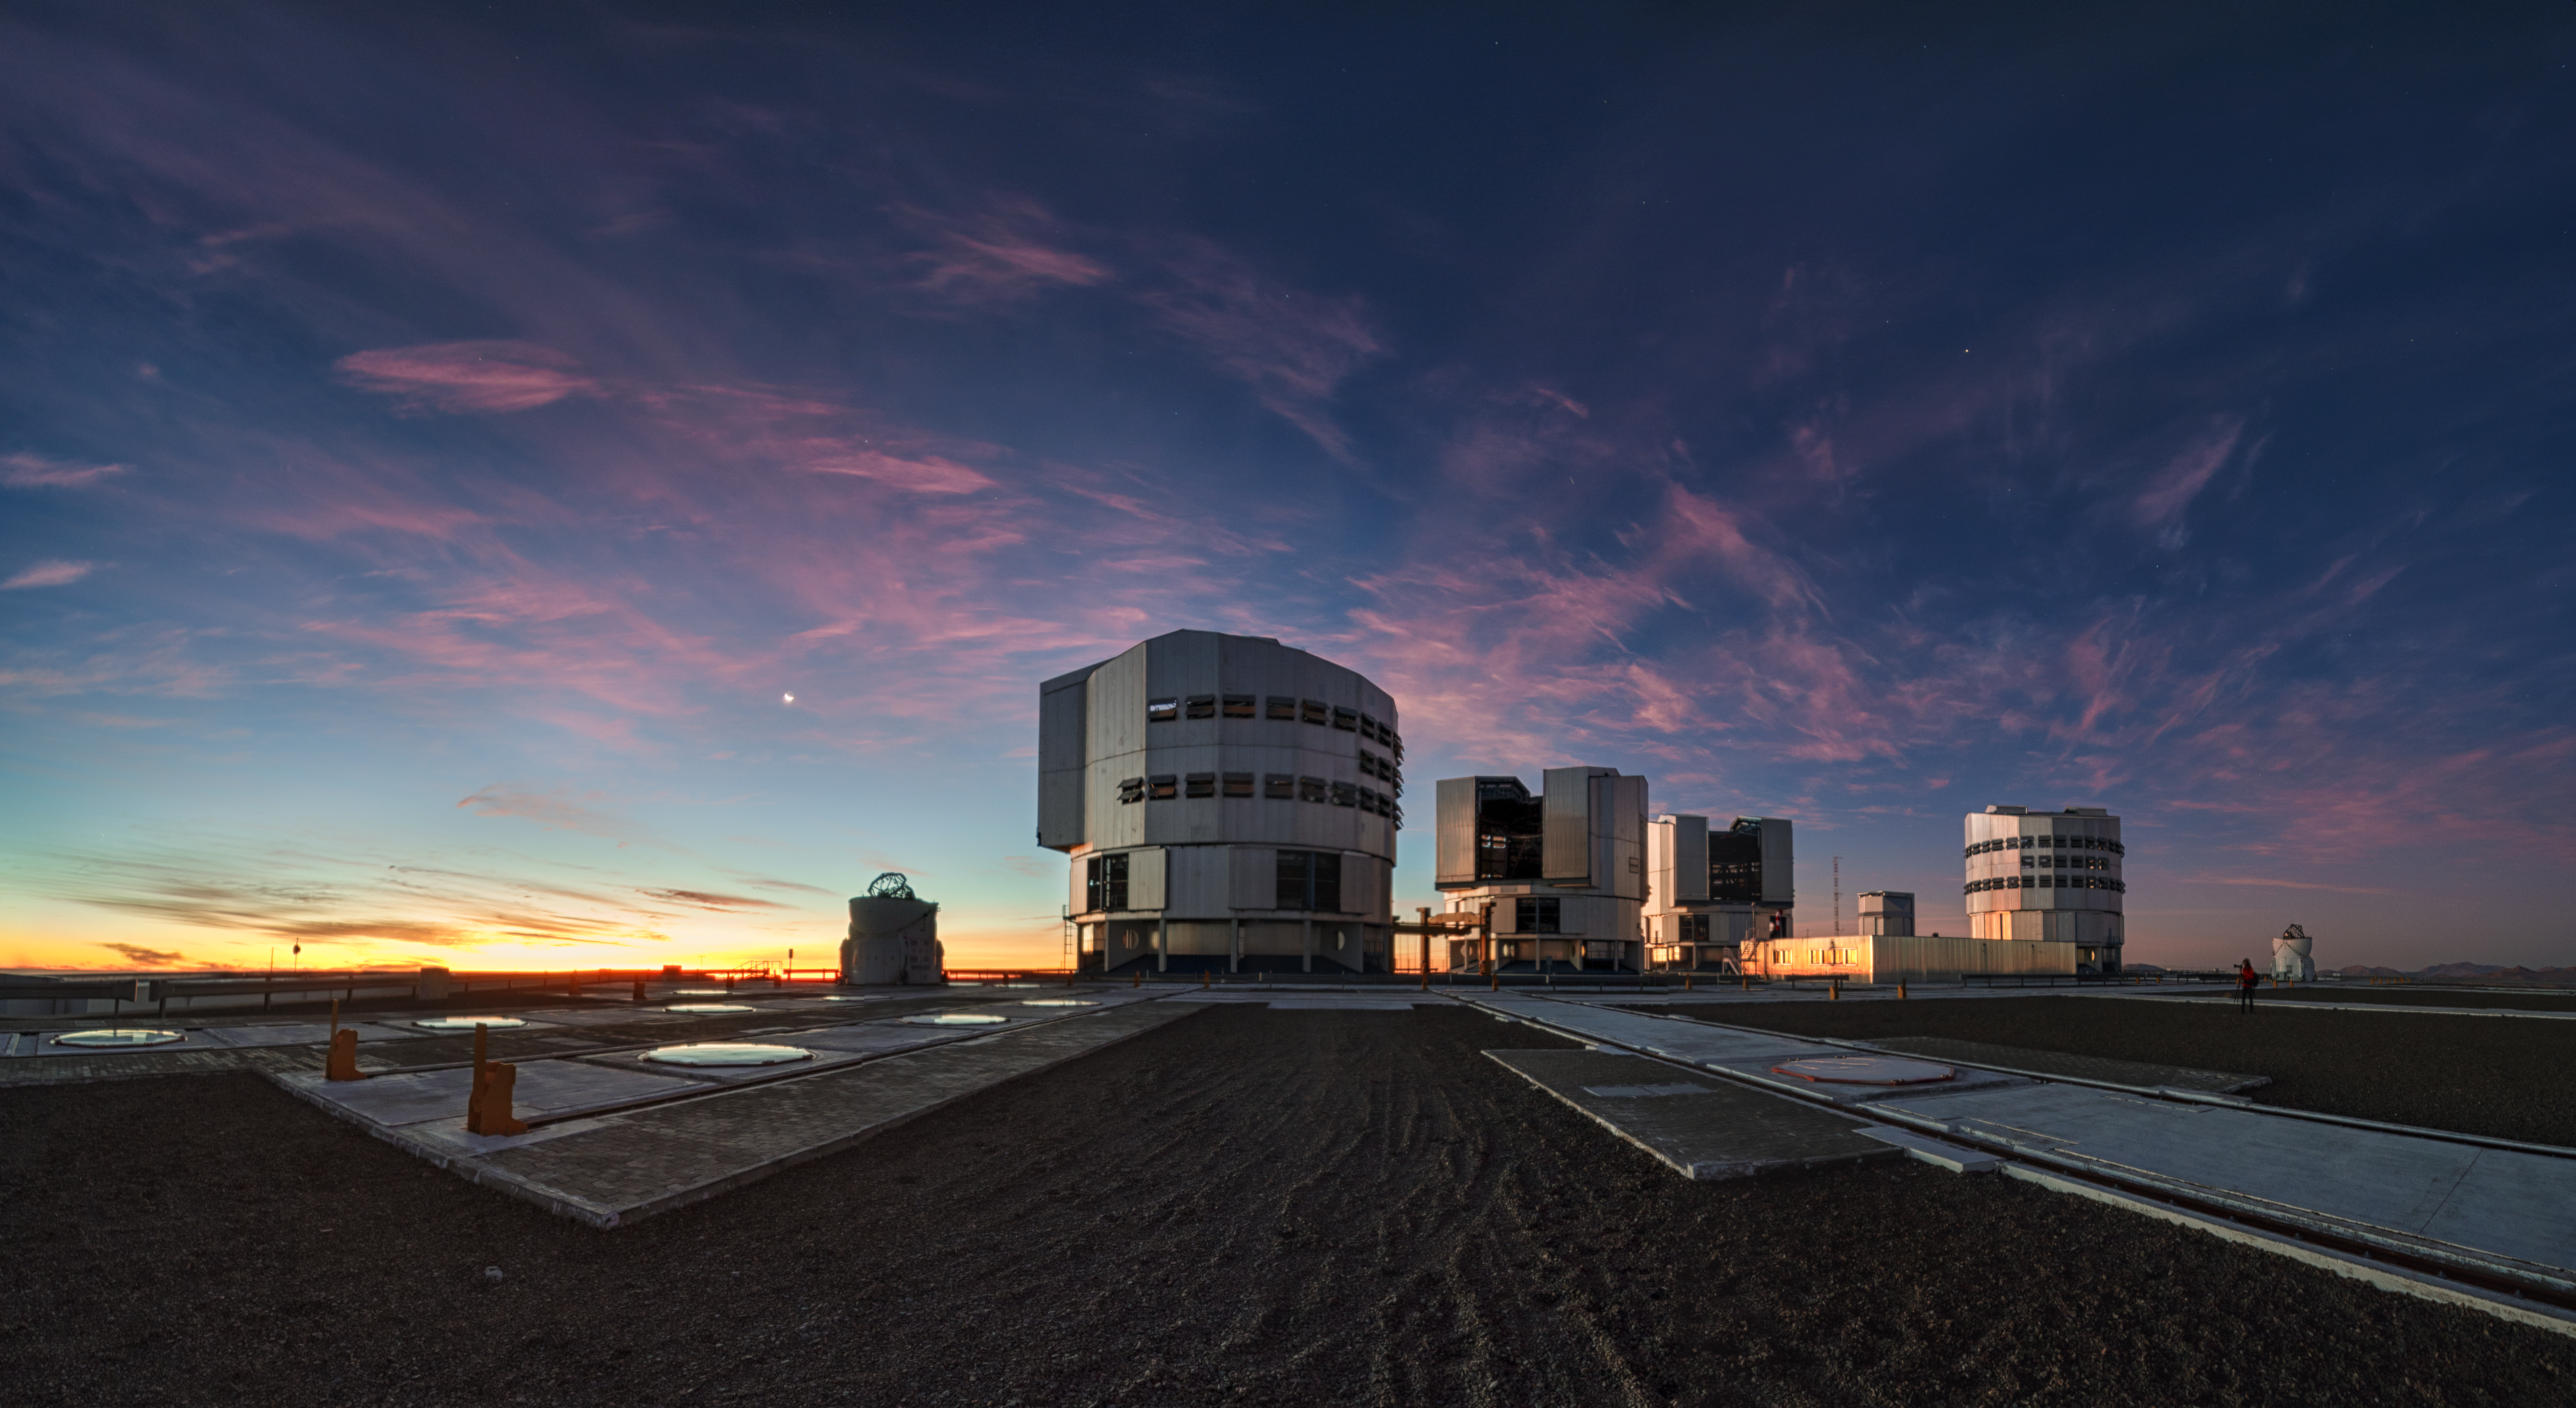

Paranal Observatory at dusk

Dramatic dusk with dissipating thin clouds over ESO Paranal Observatory captured on 4 July 2019 (just 2 days after the total solar eclipse at La Silla). The crescent Moon can be seen on left.

Credit: ESO/P. Horálek